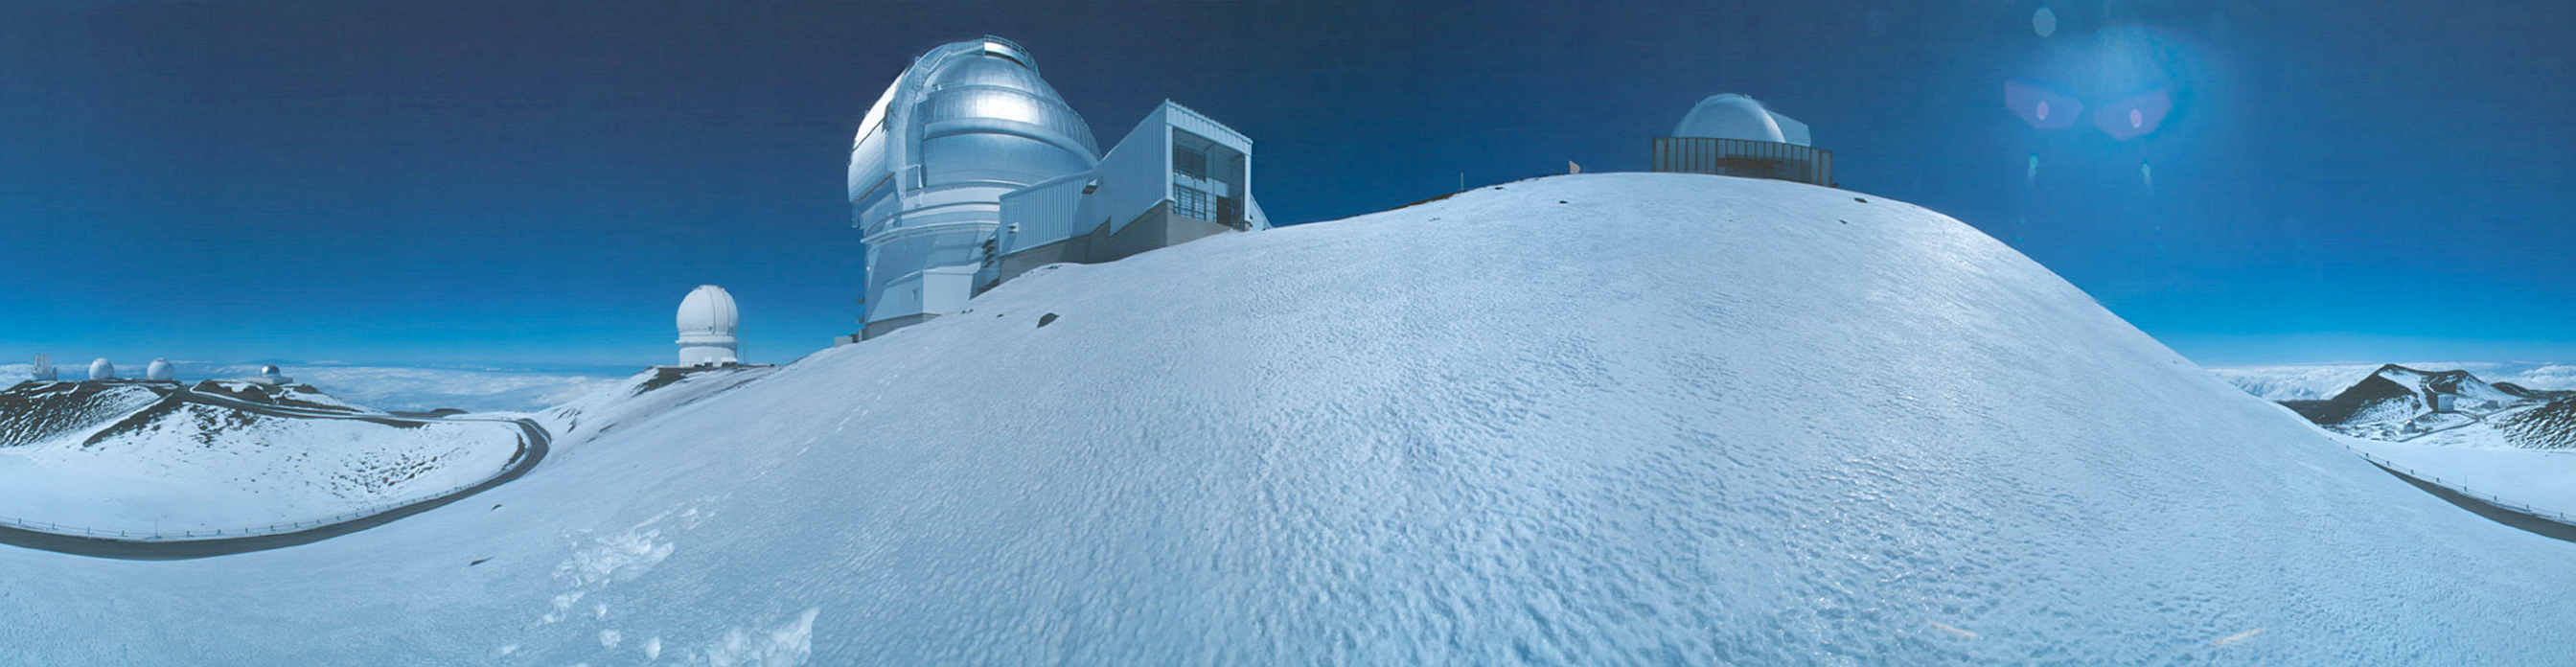

Snowy Mauna Kea Pan

This exterior view of Mauna Kea highlights the Gemini North Observatory which is the largest dome near the center of the image. This image was taken shortly after a significant snowfall in early 1999 before skiers hit the slopes! The 360-degree panoramic image is made from 18 images stitched together using Apple QuickTimeVR technology. This image is part of a QuickTimeVR series that can be accessed on the www at: www.gemini.edu/public/movie.html. It is also part of the Gemini Virtual Tour CD.

Credit: International Gemini Observatory